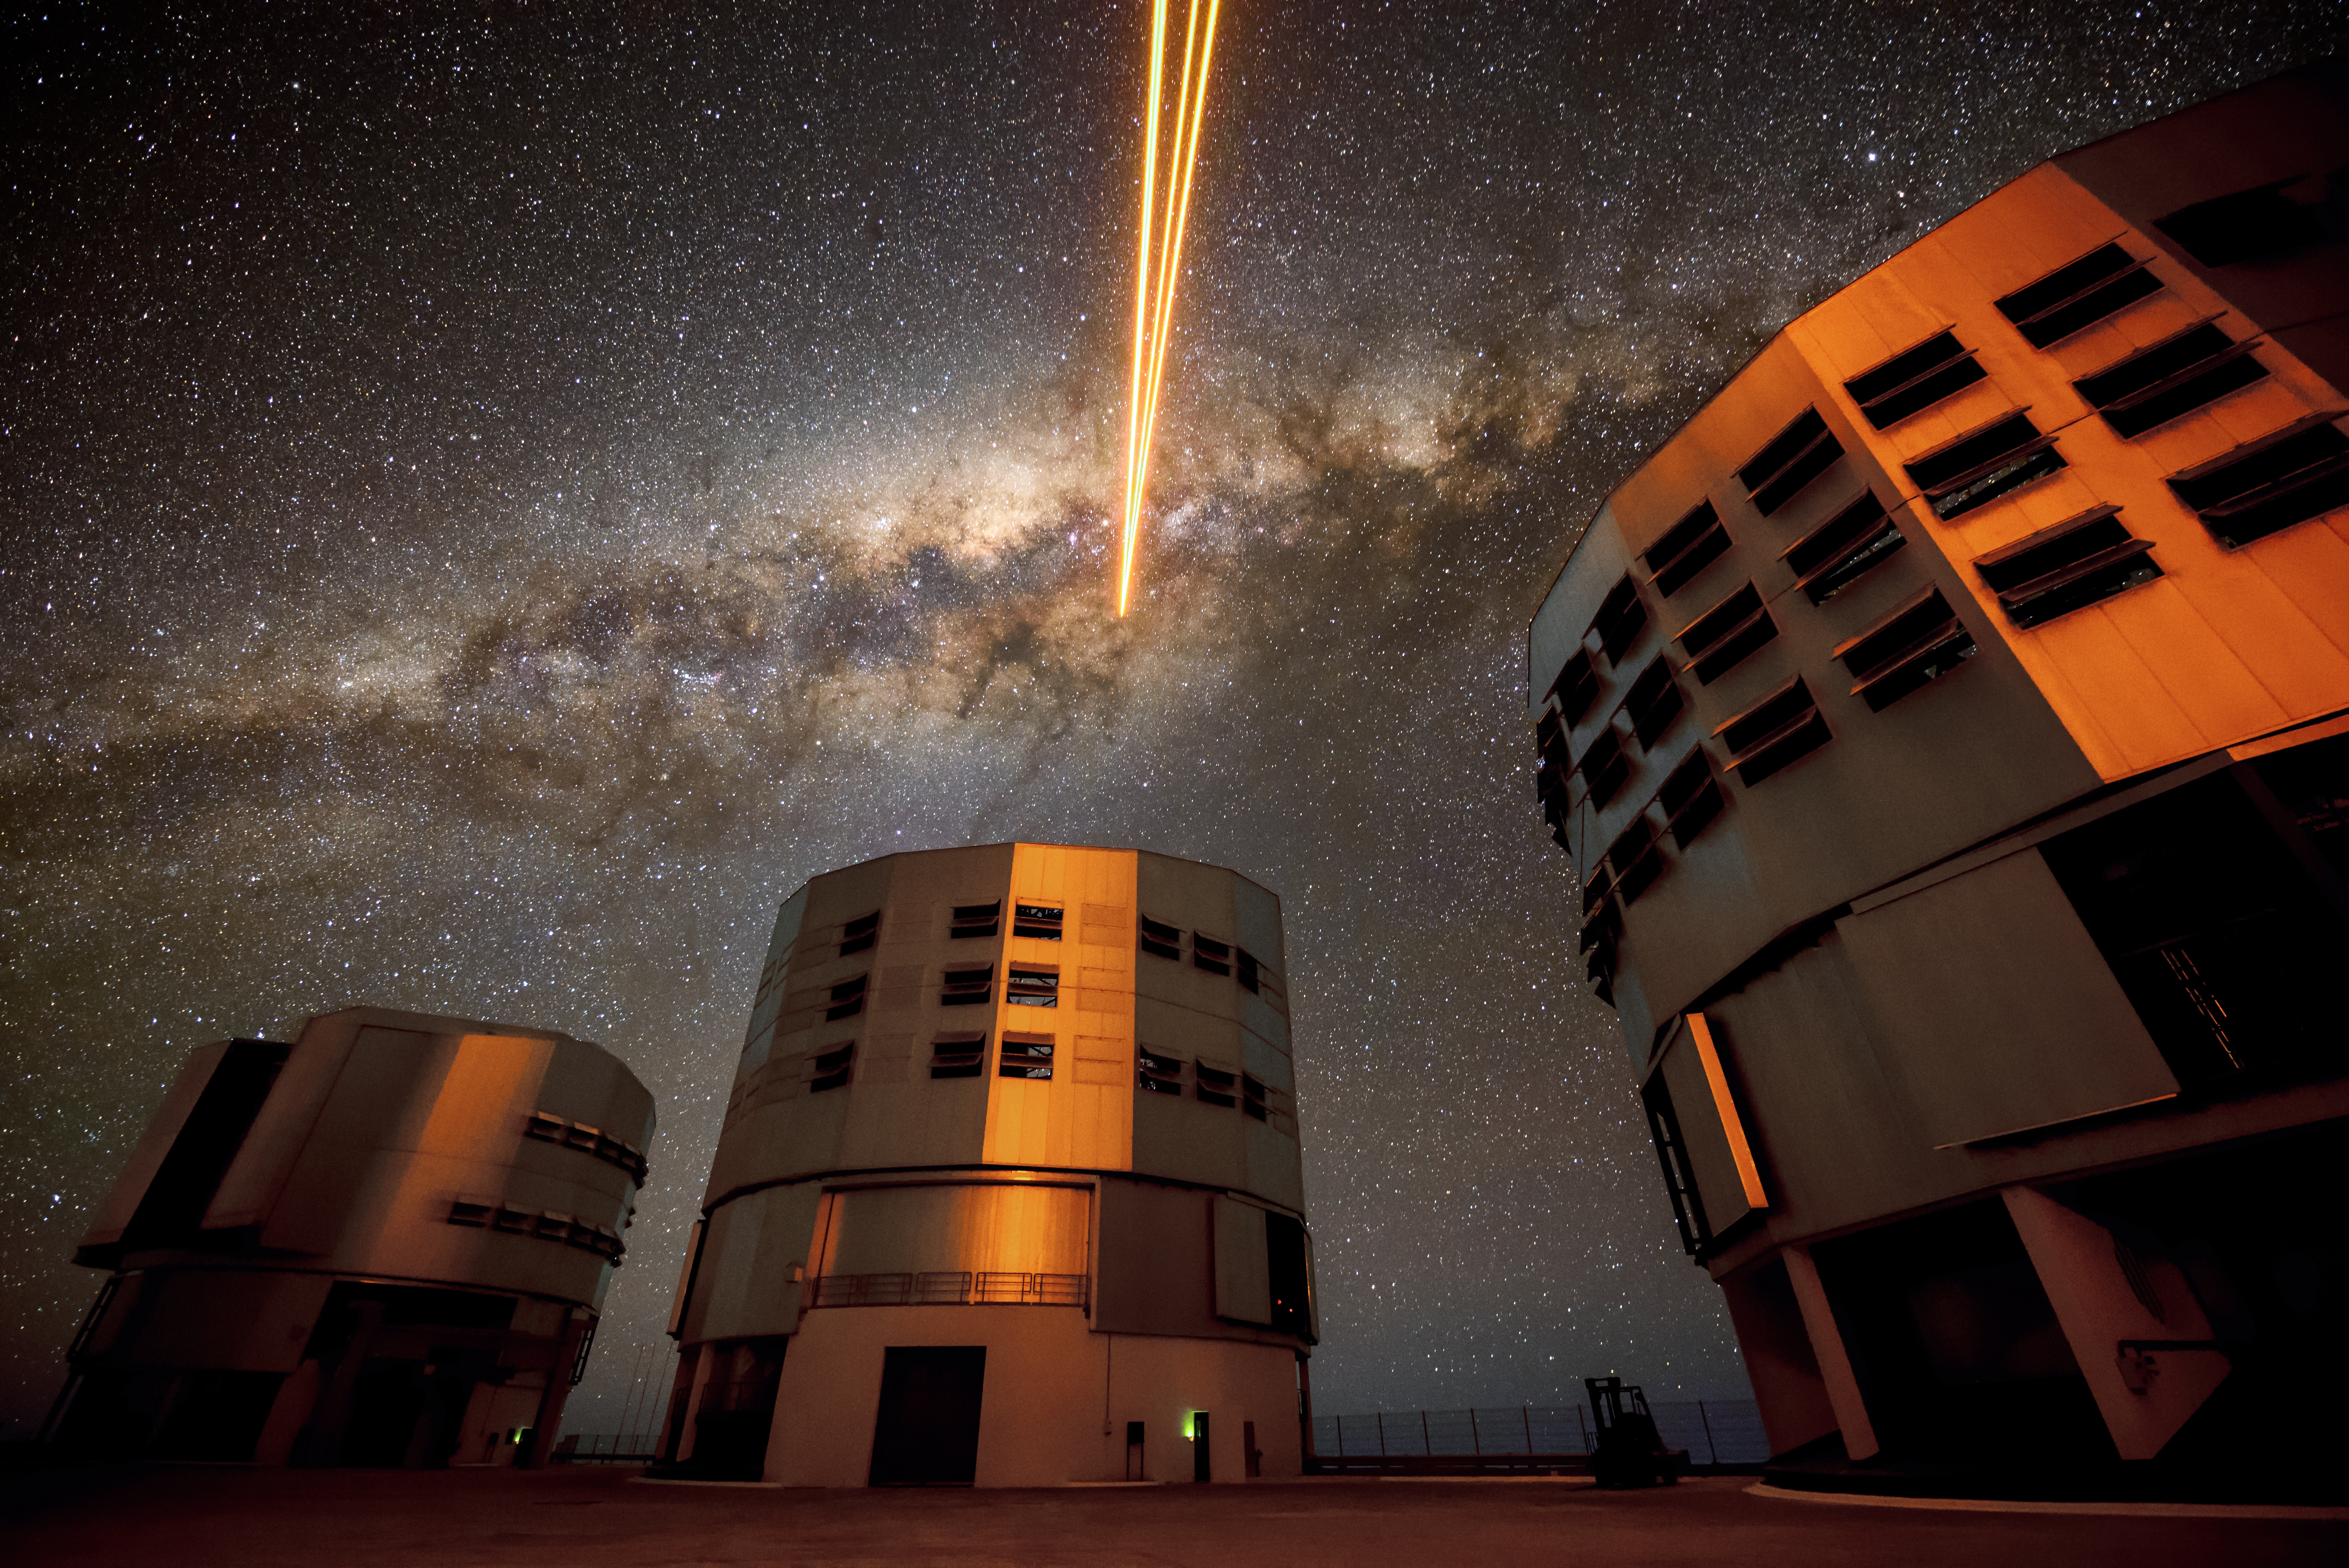

Guide star in the Milky Way

Three of the four Unit Telescopes that make up ESO's VLT reflect the glow of the laser light being sent up by the fourth. From left to right, the Unit Telescopes are Antu, Kueyen and Melipal, all meaningful names in the Mapuche language. The laser guide star being generated by the fourth Unit Telescope (Yepun) is part of the Adaptive Optics system, state-of-the-art technology that corrects the blurring effects of the Earth's atmosphere to produce high quality observational data. Our own galaxy, the Milky Way, can be seen as a bright band across the sky.

Credit: G. Hüdepohl (atacamaphoto.com)/ESO